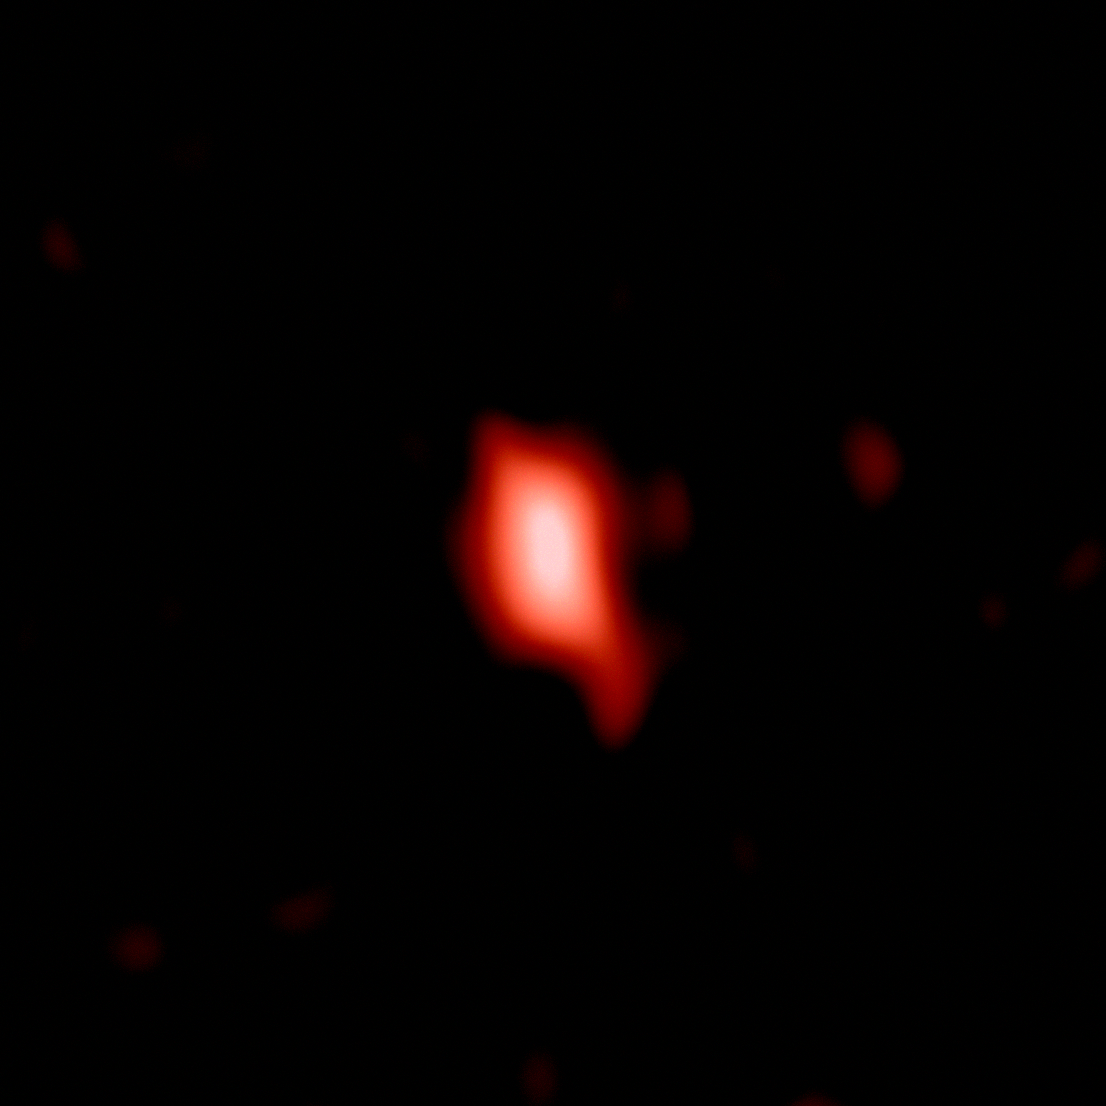

ALMA observation of distant galaxy MACS 1149-JD1

This image shows the very distant galaxy MACS1149-JD1, seen as it was 13.3 billion years ago and observed with ALMA.

Credit: ALMA (ESO/NAOJ/NRAO), Hashimoto et al.